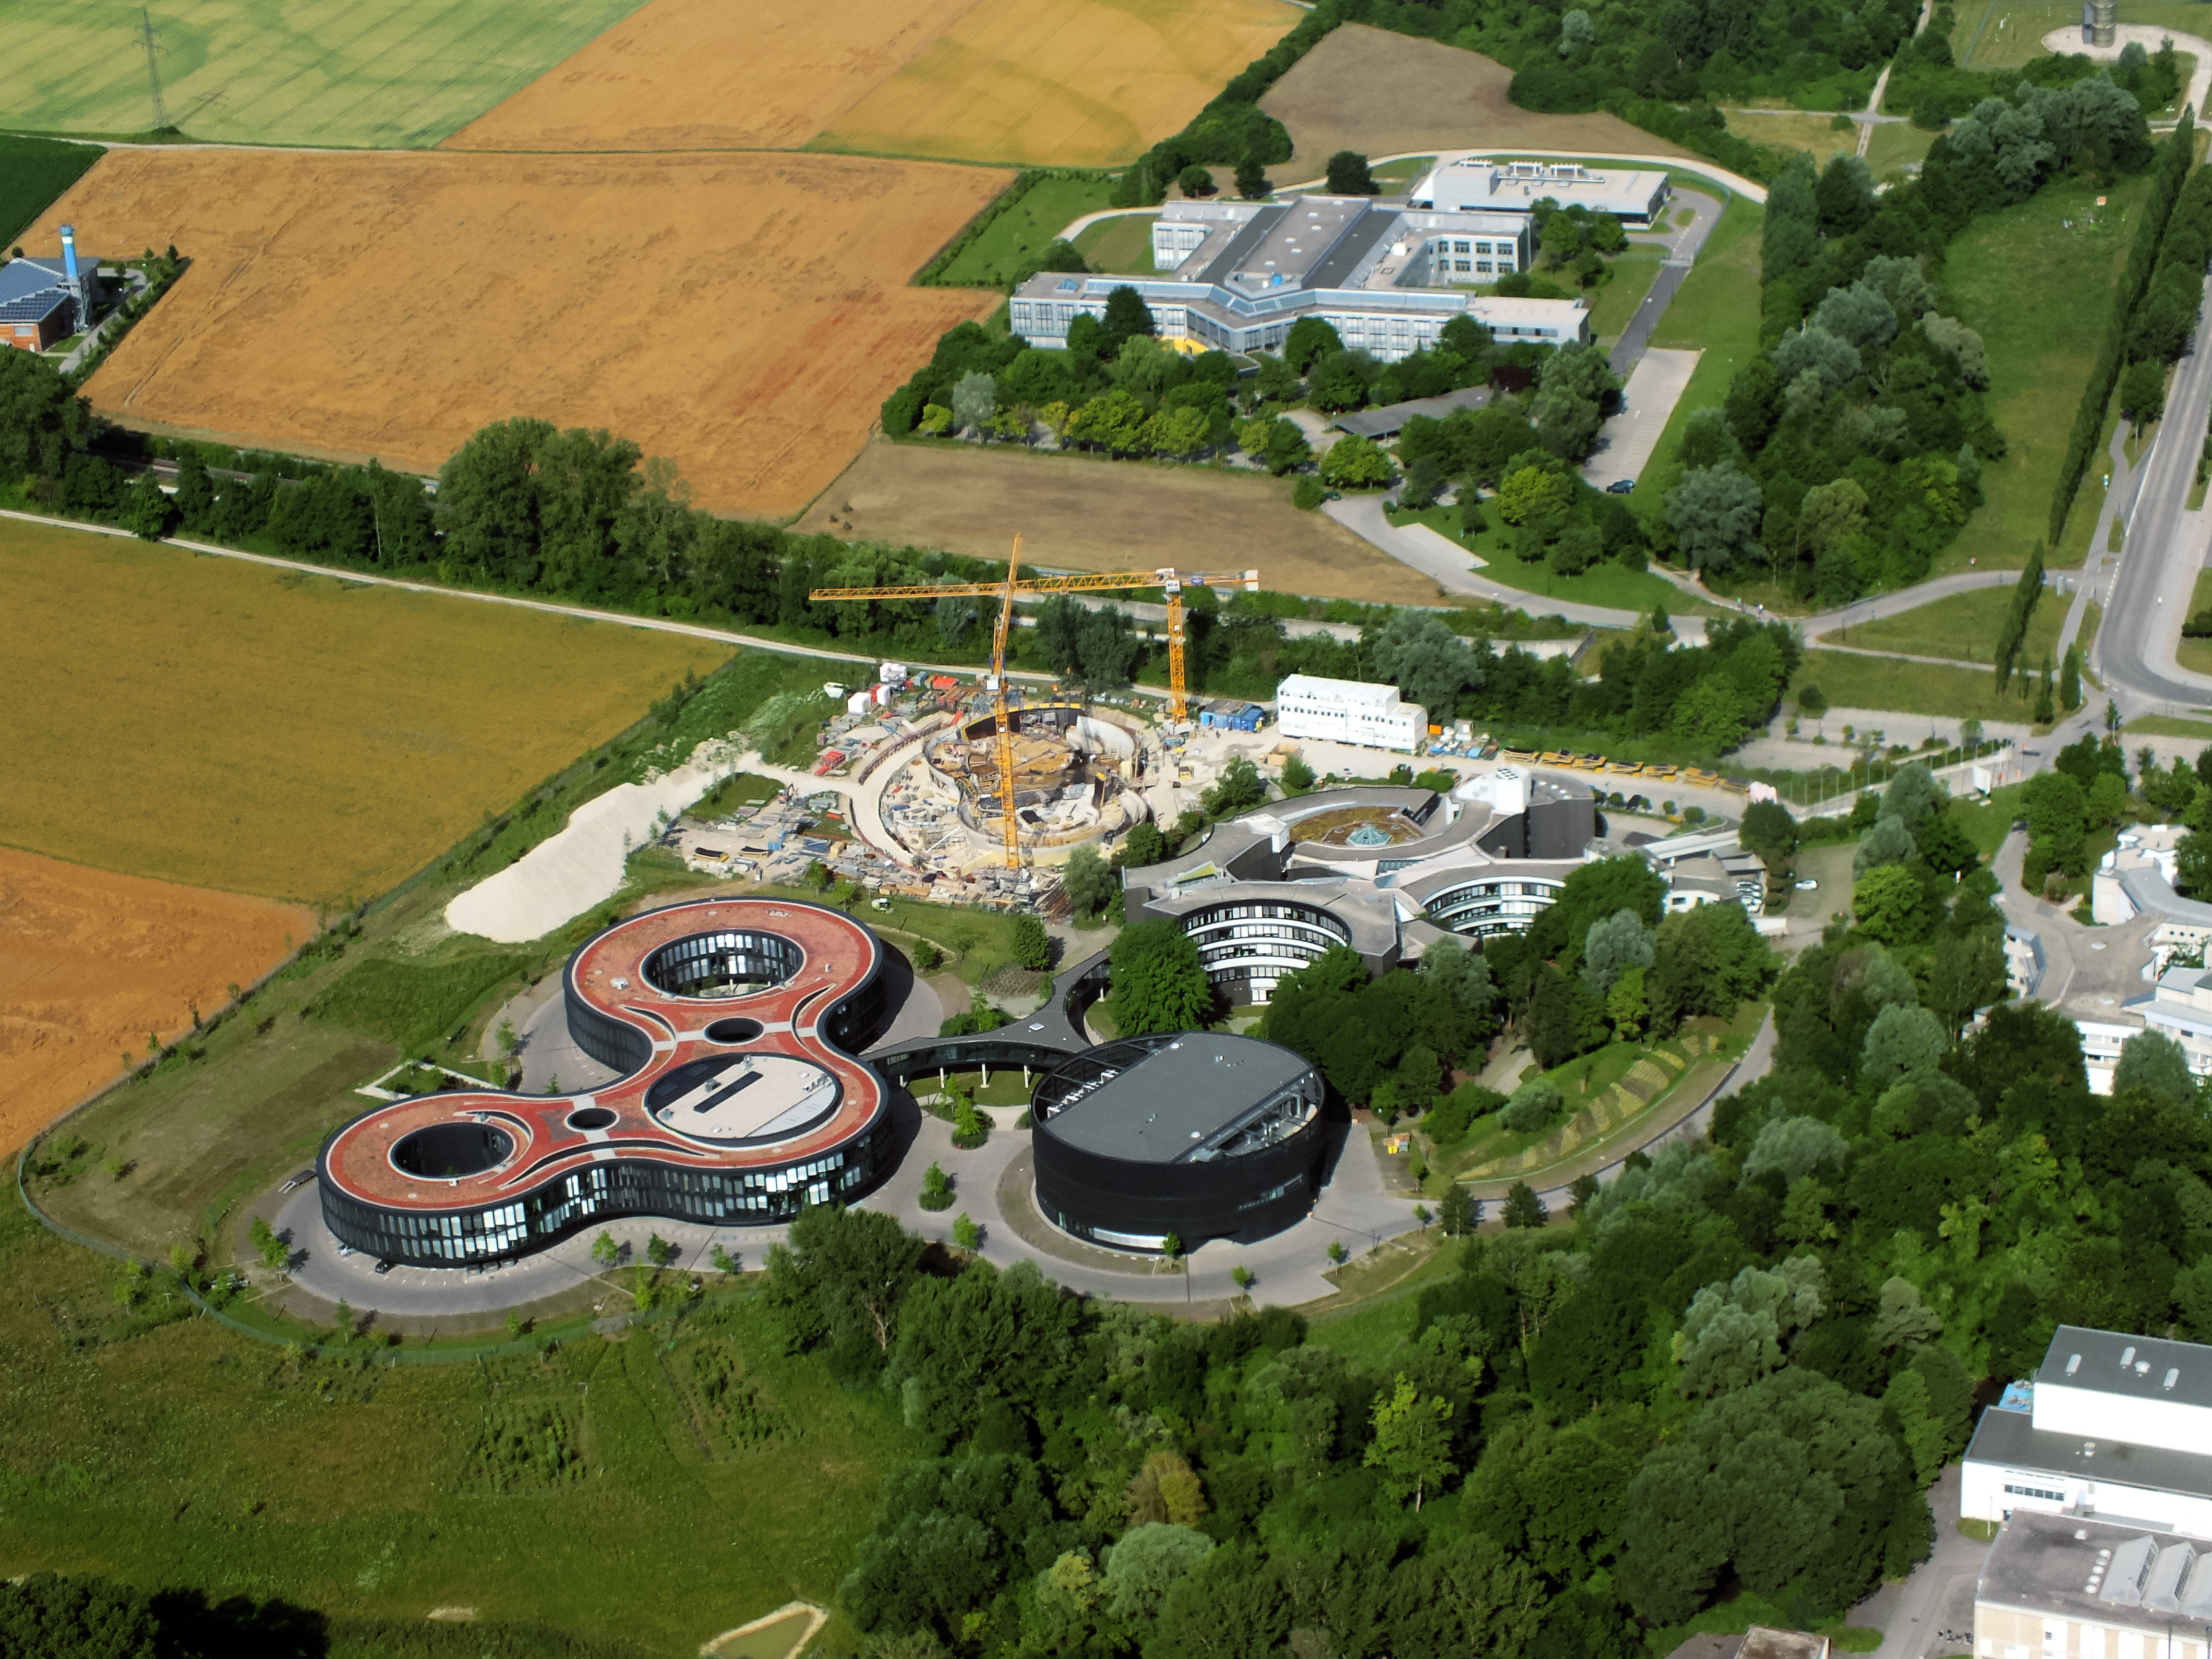

Aerial view of ESO Headquarters

In Garching bei München, nestled into the lush Bavarian landscape, are the ESO Headquarters and the ESO Supernova Planetarium and Visitor Centre, both of which are pictured in this incredible image from a ultralight plane.

The construction site of the ESO Supernova can be seen encircled by cranes. Below this site lies the sleek, curved ESO Headquarter buildings. The original ESO Headquarter building can be seen to the right of the ESO Supernova, with the new extension building — identifiable through its distinct red roof — to the left. The black, rounded building is the technical building, where work on new instruments is carried out.

Credit: ESO/E. Graf